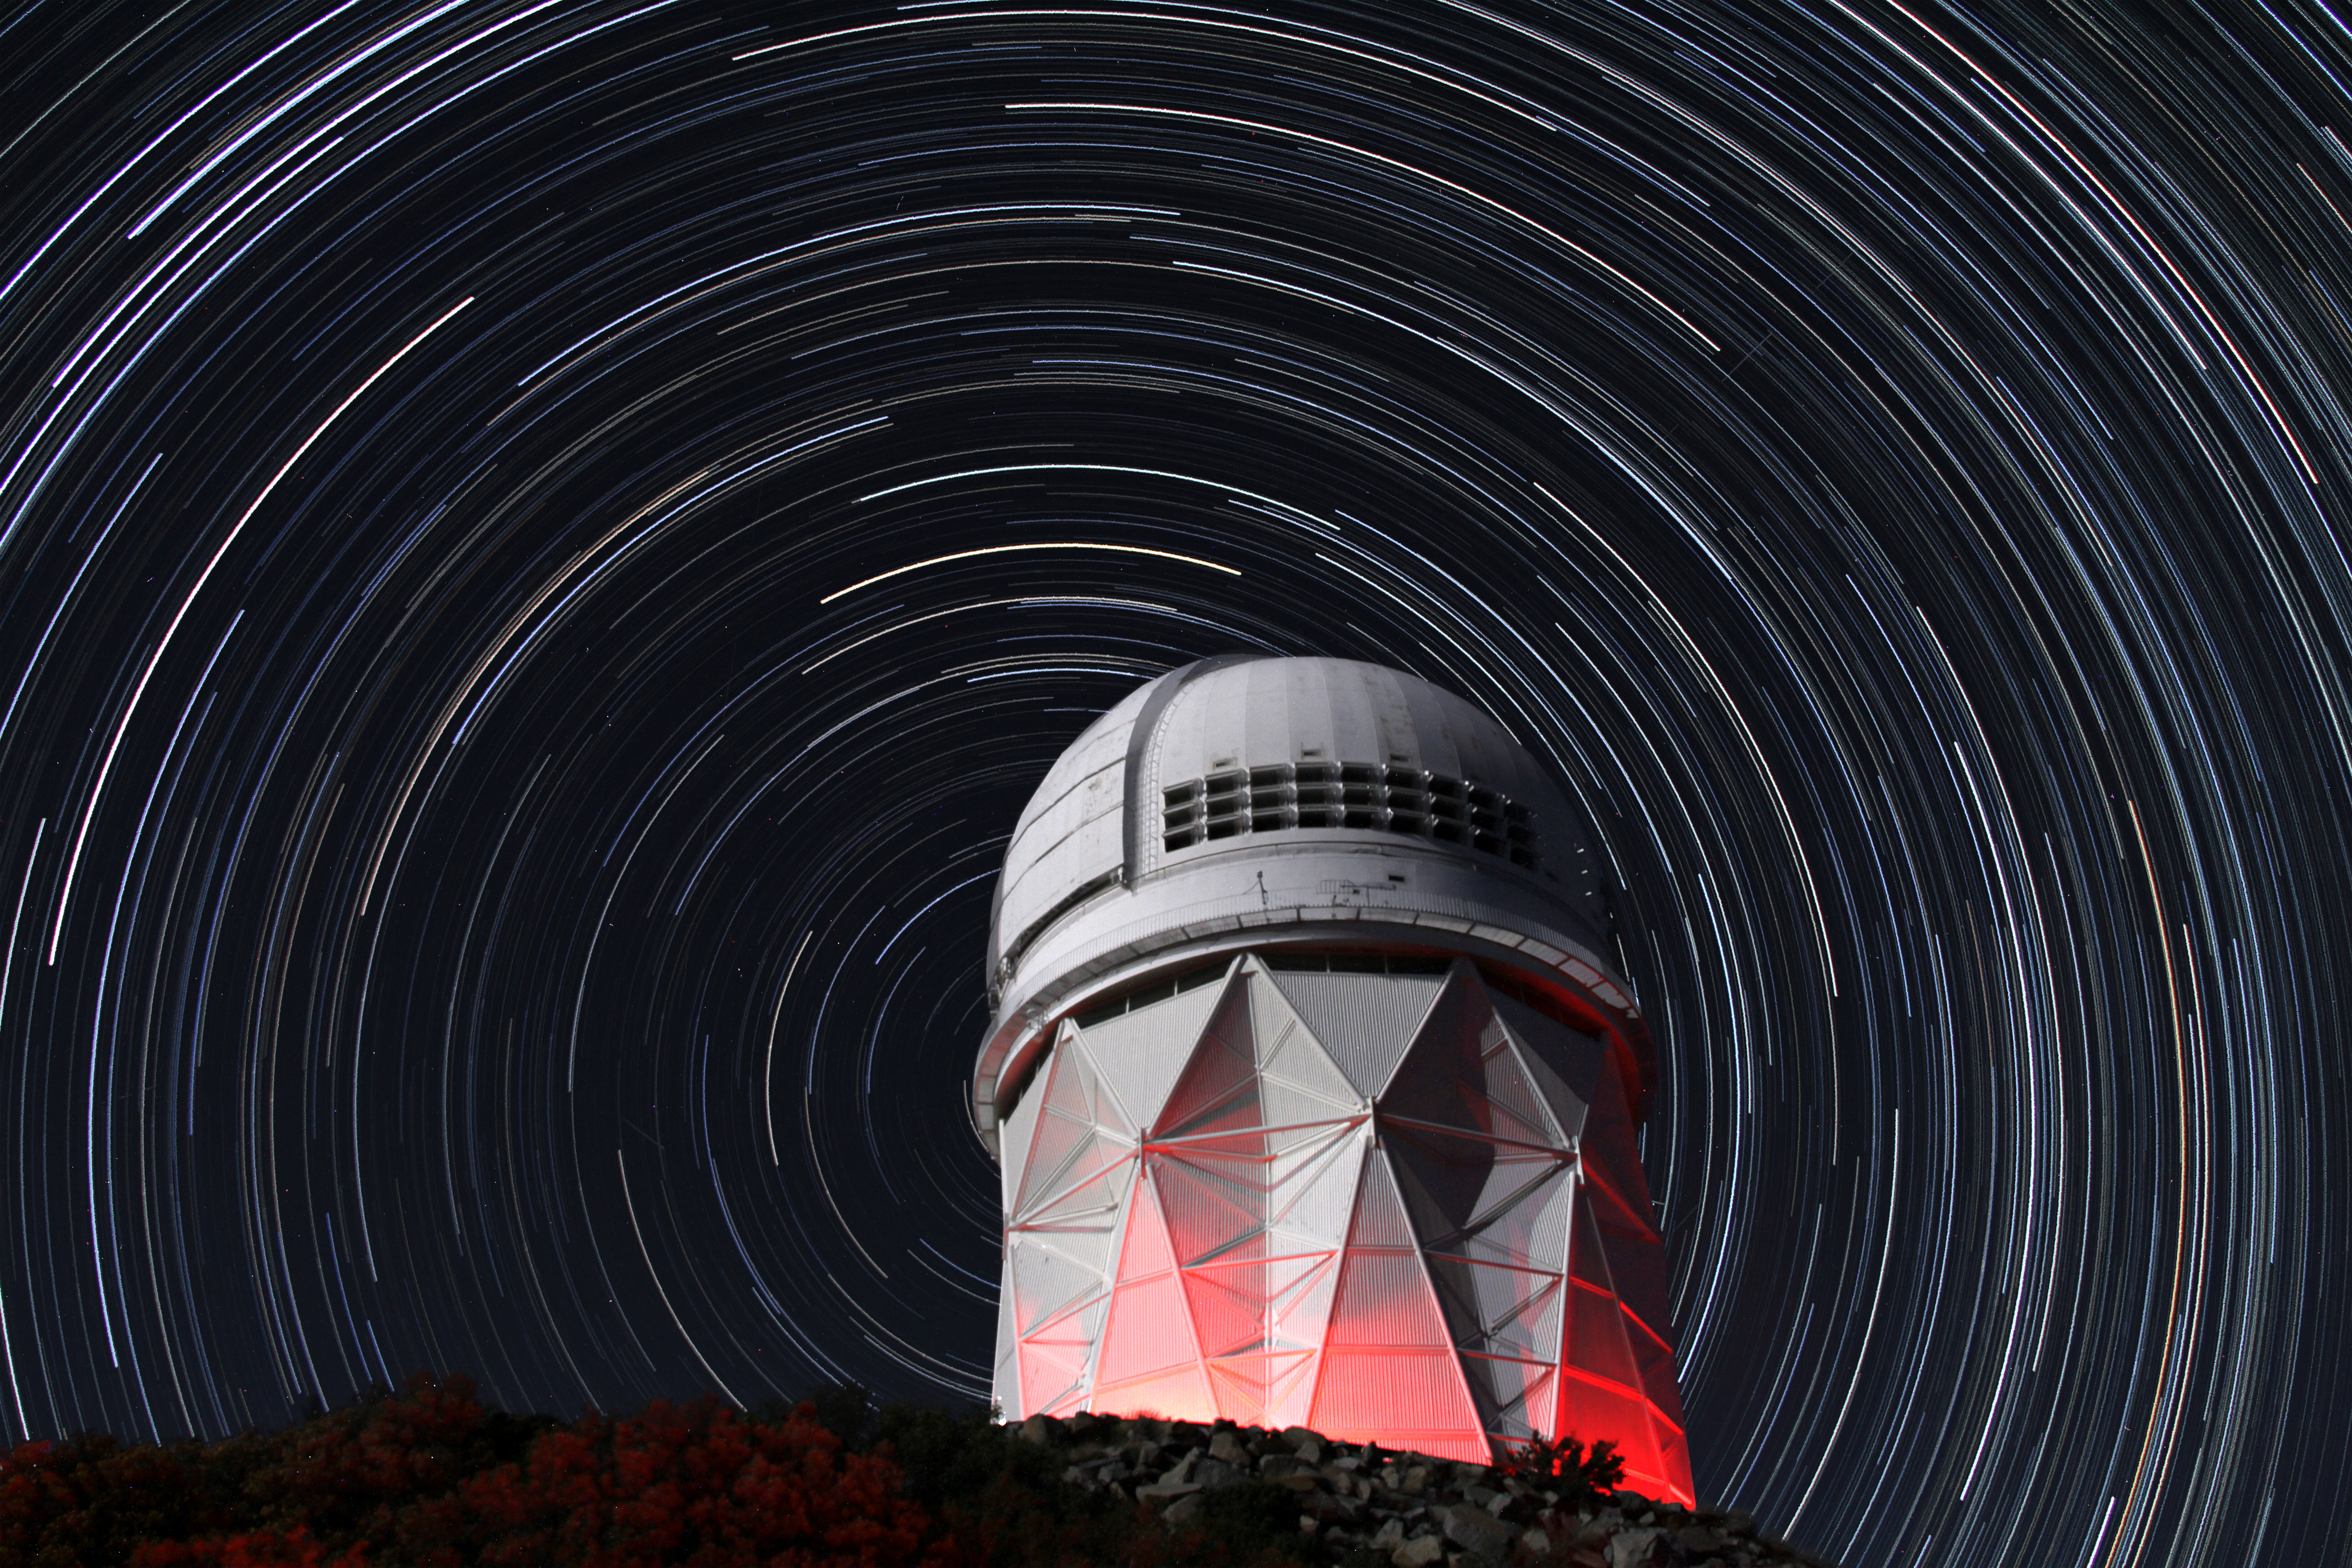

Star trails over the Mayall 4-meter Telescope

Star trails over the Mayall 4-meter Telescope, Kitt Peak National Observatory.

Credit: P. Marenfeld & NOIRLab/NSF/AURA